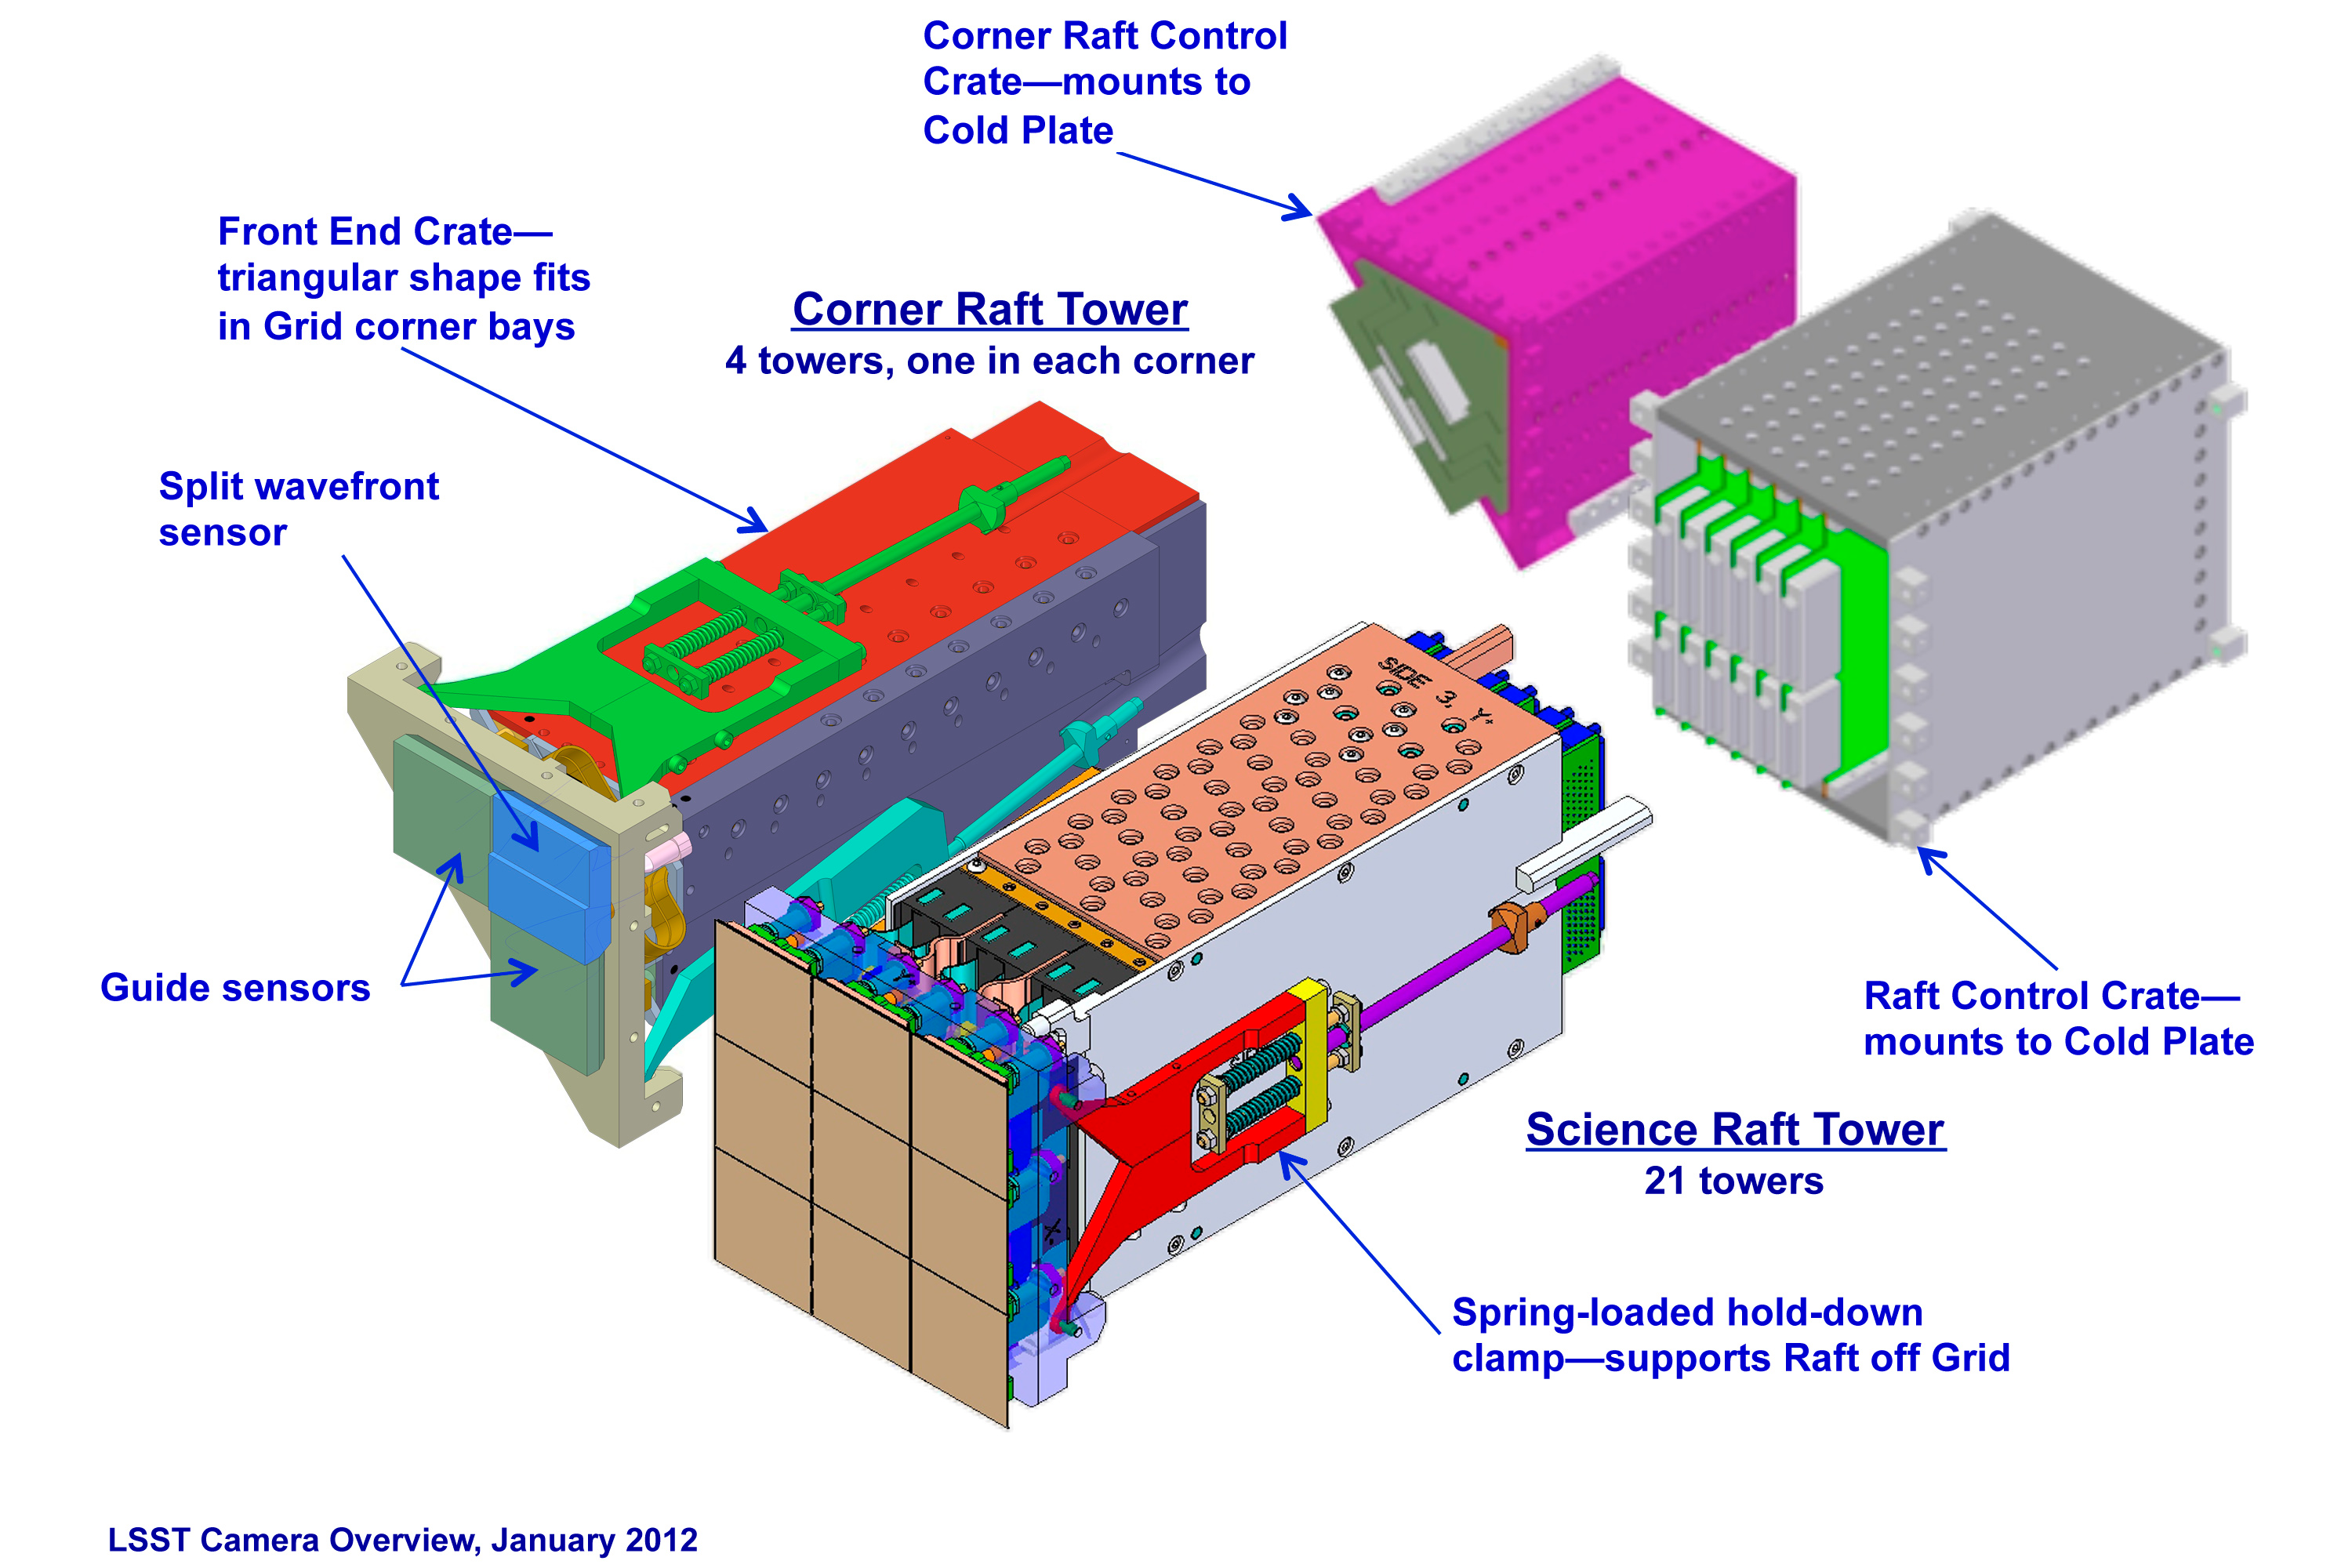

Science and Corner Raft Towers

The LSST camera is designed to provide a wide field of view with better than 0.2 arcsecond sampling and spectral sampling in five or more bands from 400nm to 1060nm. The image surface is flat with a diameter of approximately 64 cm. The detector format will be a circular mosaic providing over 3 Gigapixels per image. The camera includes a filter mechanism and, if necessary, shuttering capability. The camera is positioned in the middle of the telescope.

Credit: Vera C. Rubin Observatory/ NOIRLab/NSF/AURA